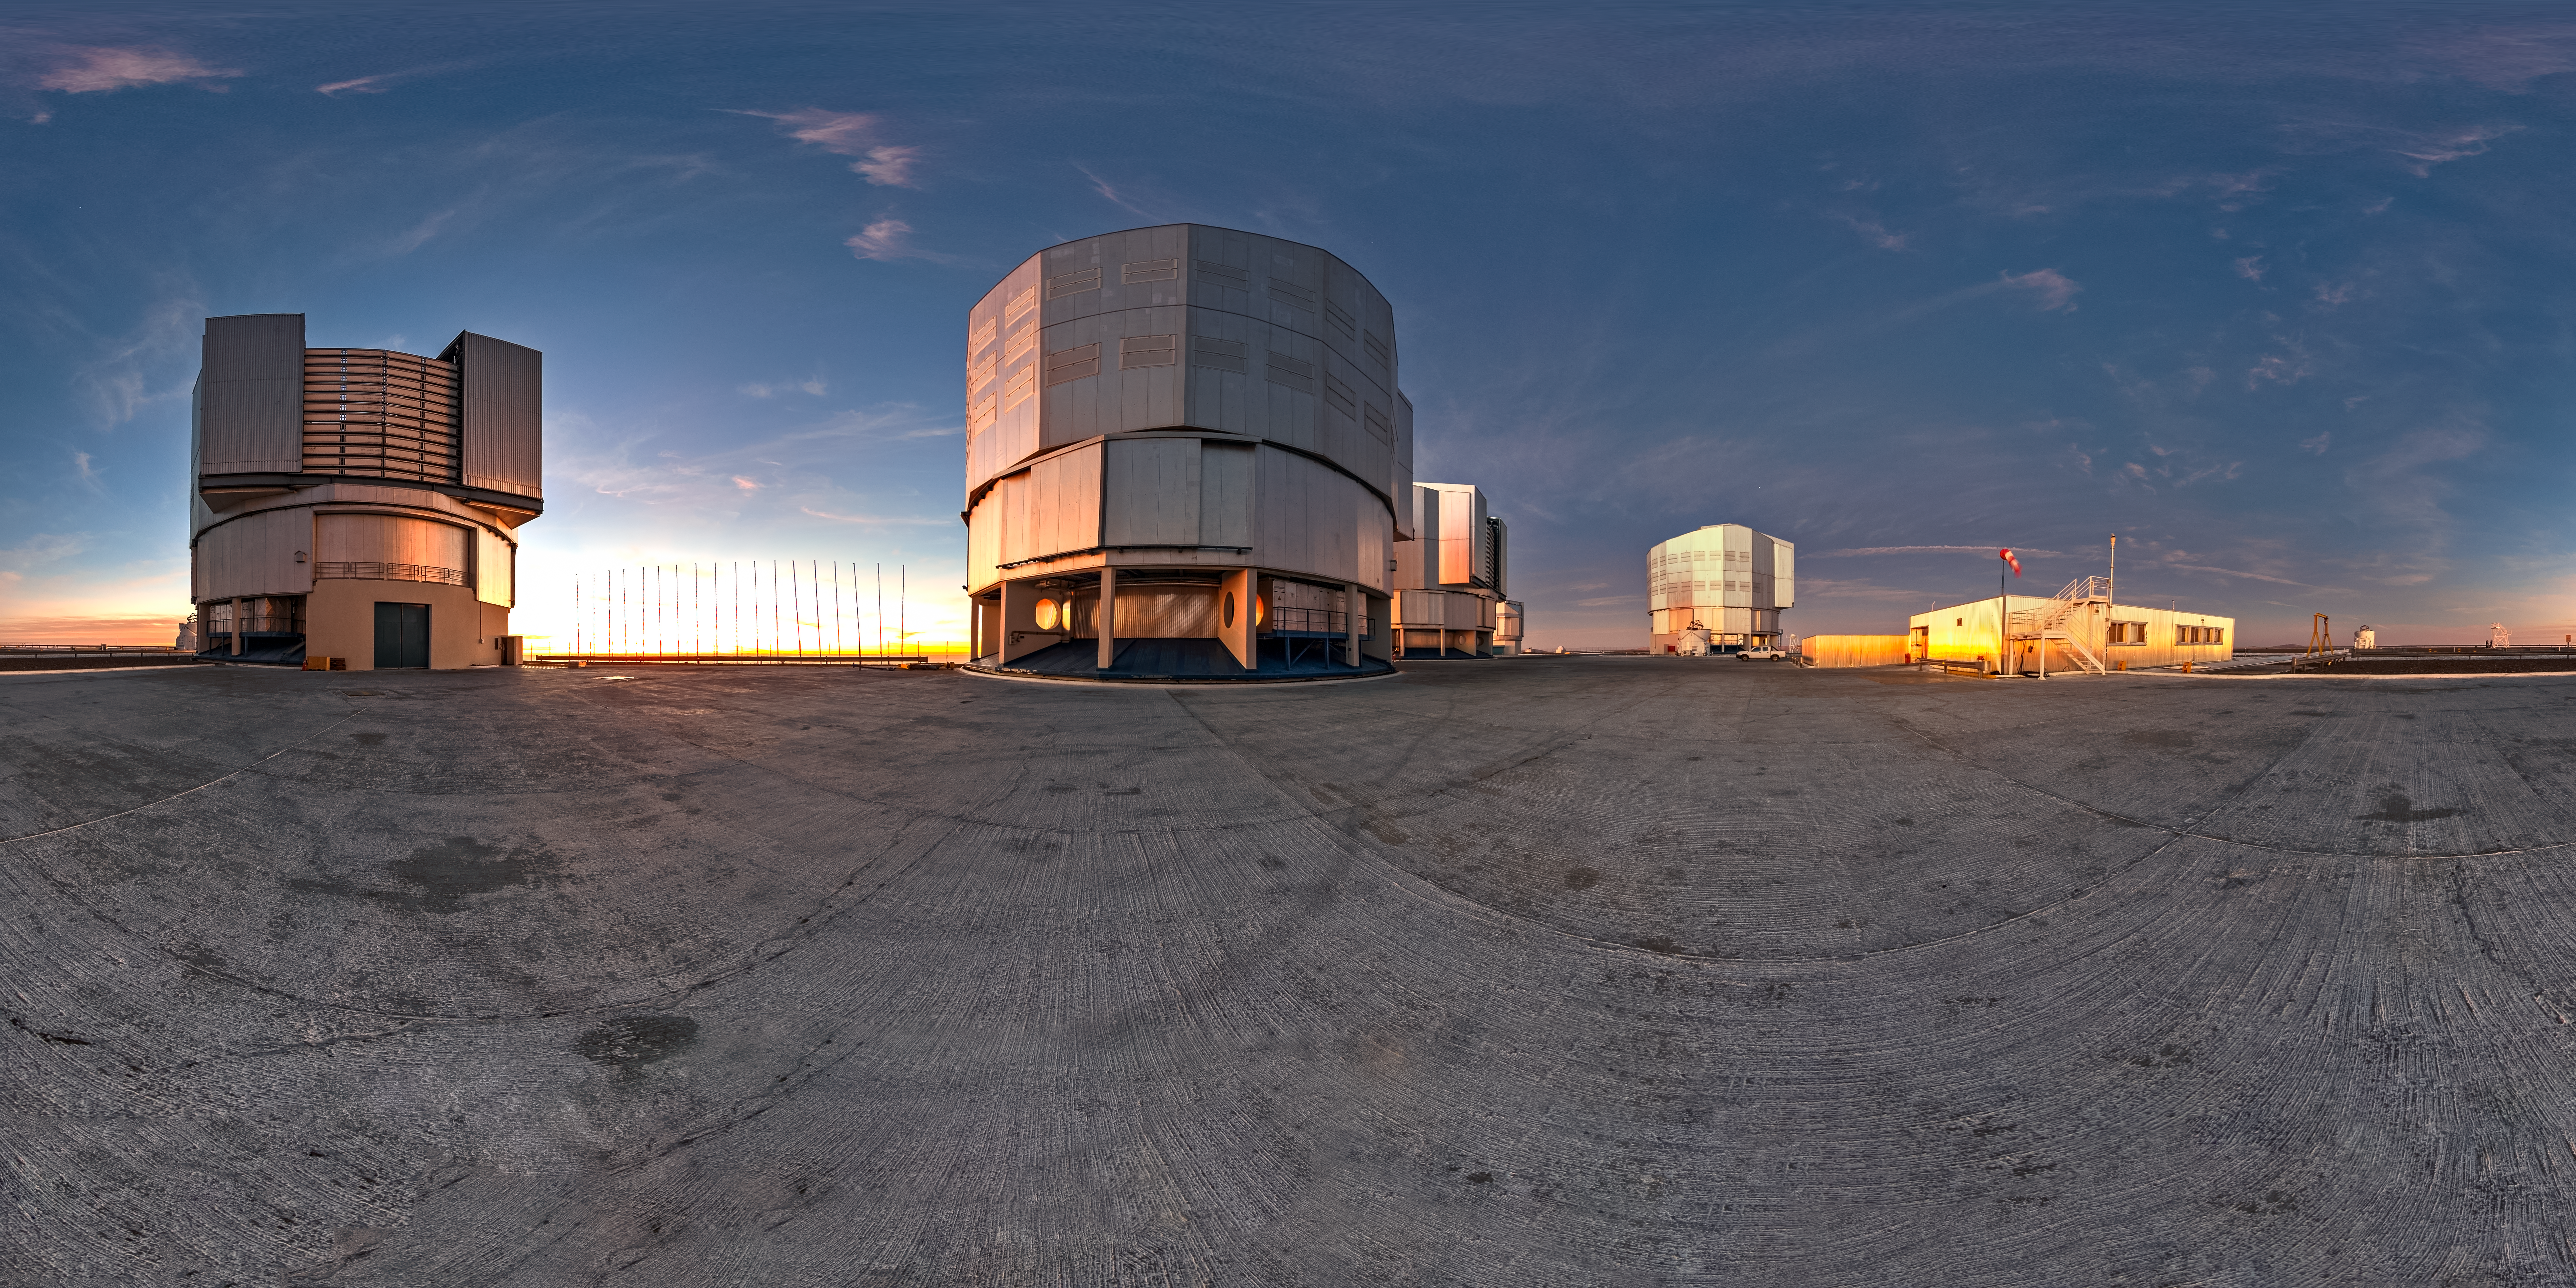

VLT panorama

A panoramic view of ESO's Very Large Telescope at its observatory on Cerro Paranal. As the Sun sets, ESO's Fulldome Expedition team of Photo Ambassadors is preparing for another night capturing spectacular images of the skies for use in planetarium shows.

Credit: T. Matsopoulos/ESO